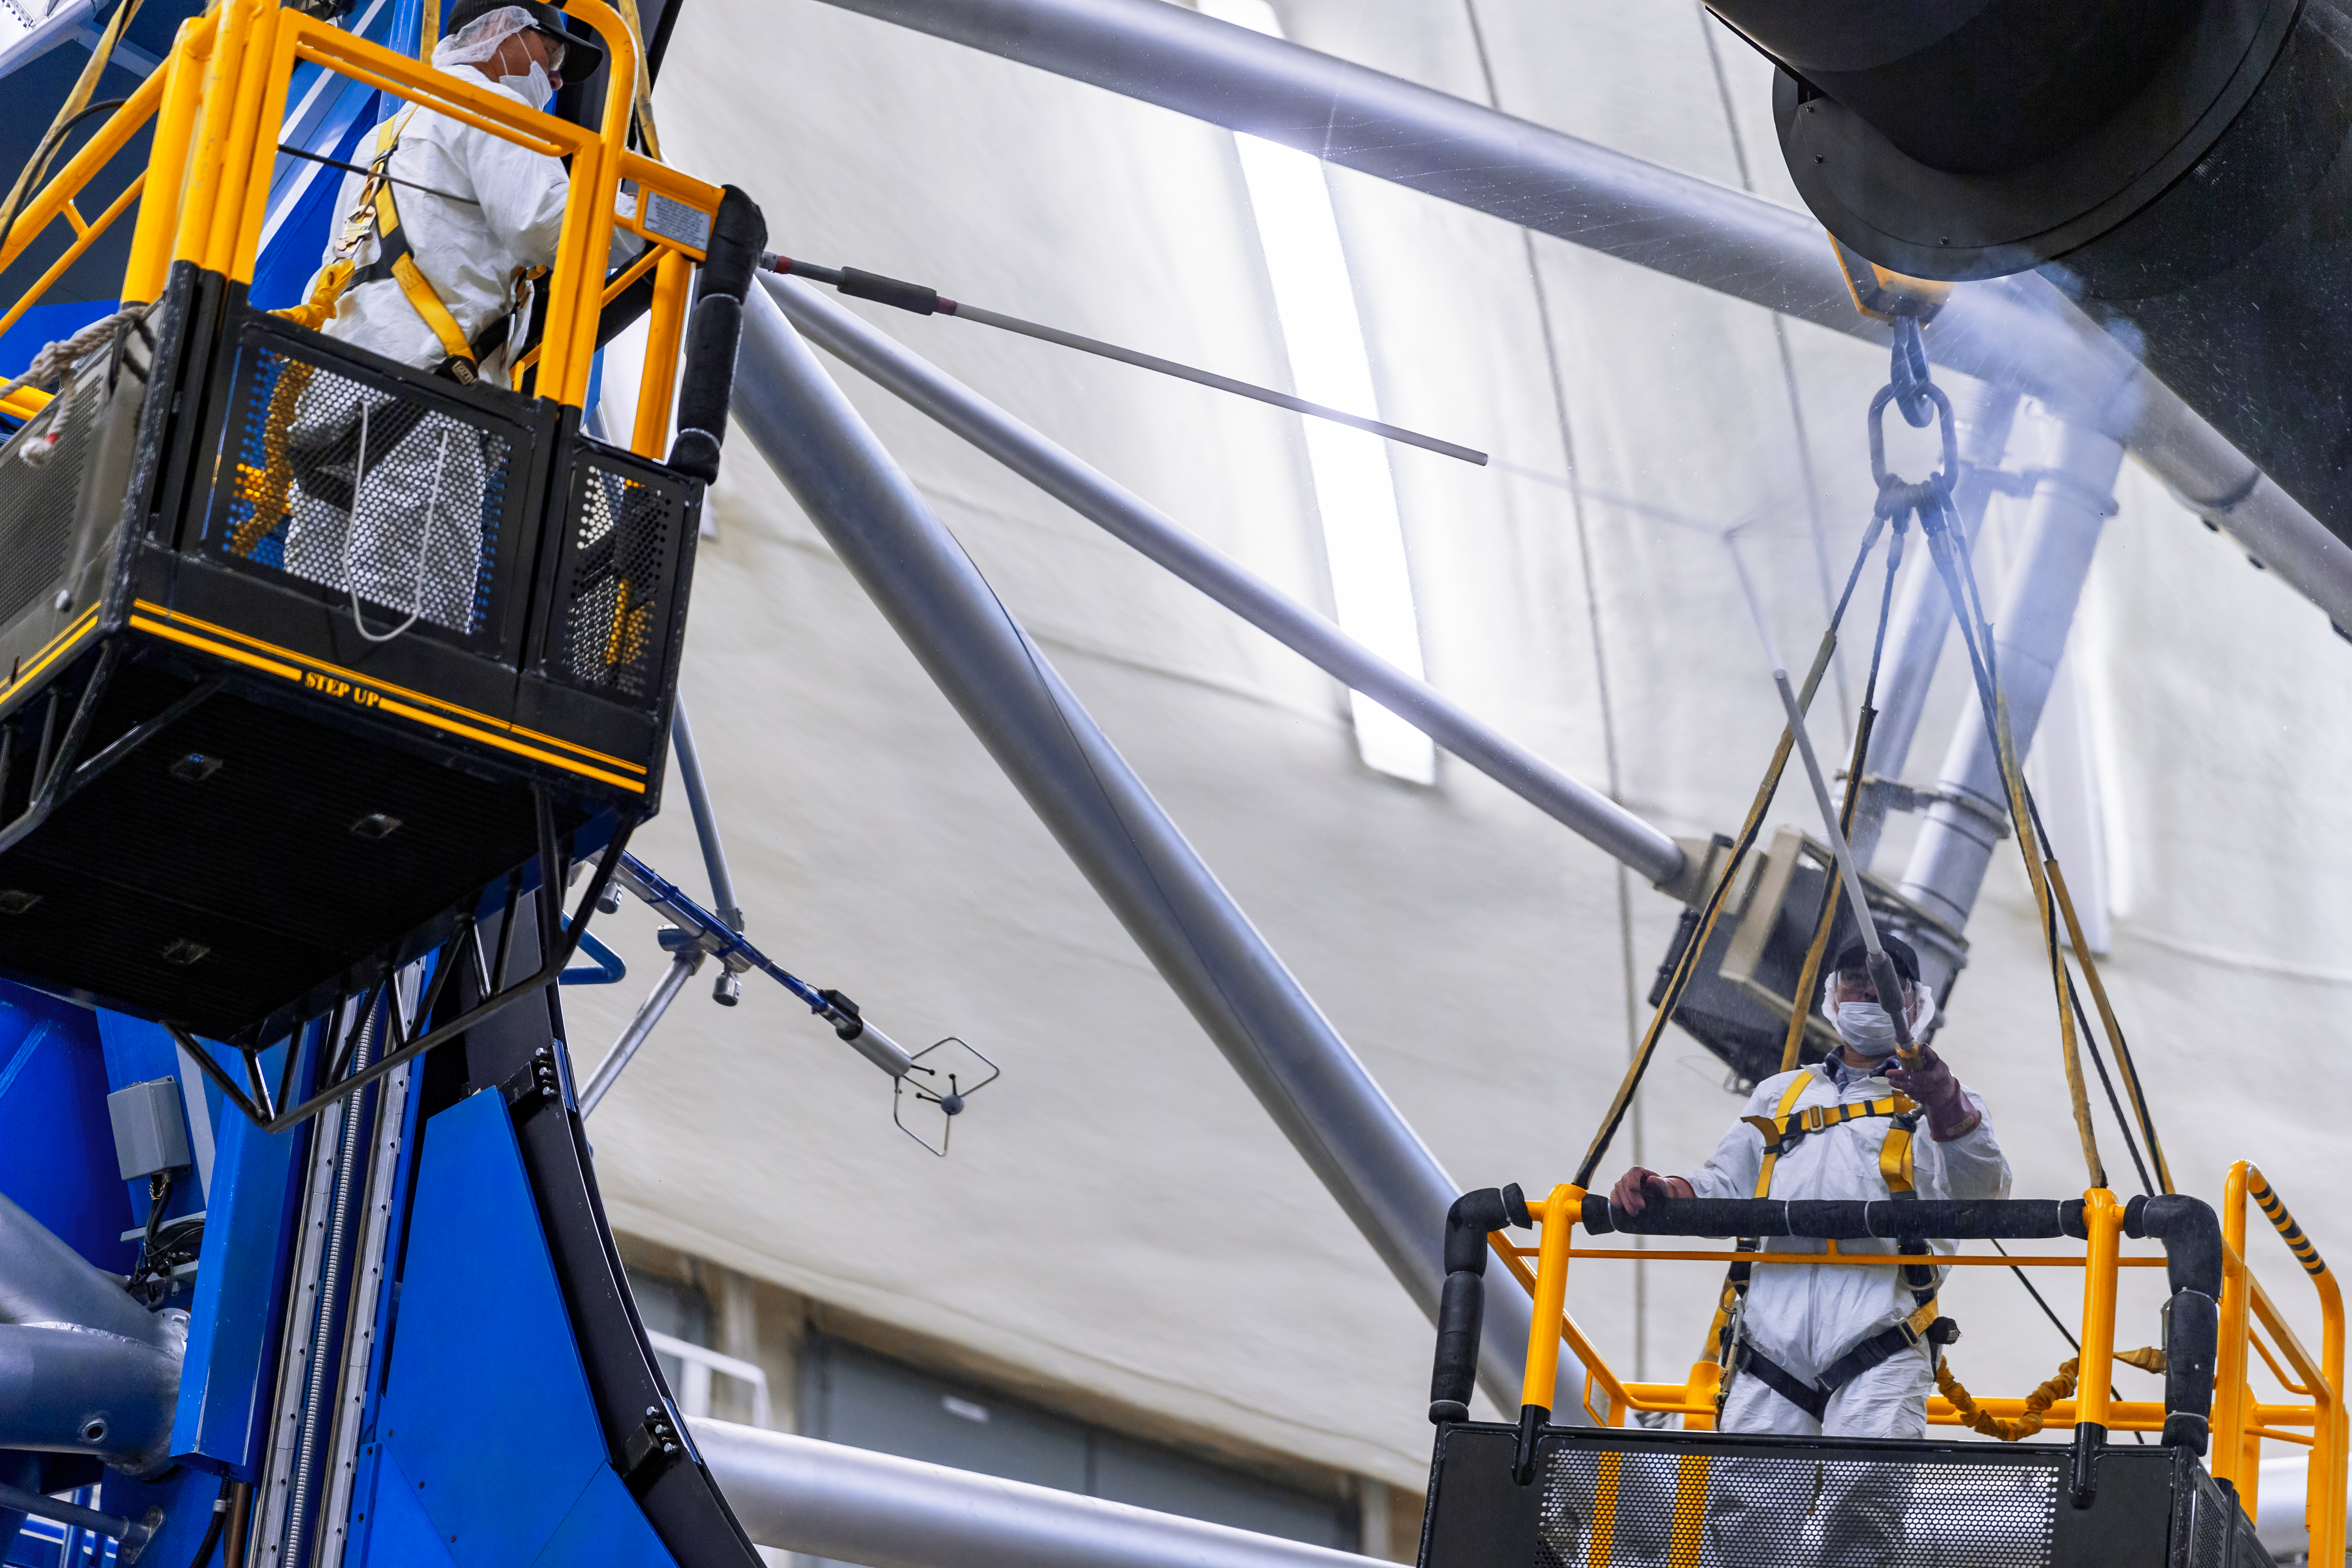

Working on Gemini South

Two workers on gantrys are suspended above the Gemini South telescope in this image. Gemini South is part of the International Gemini Observatory, a program of NSF NOIRLab.

Credit: NOIRLab/AURA/NSF